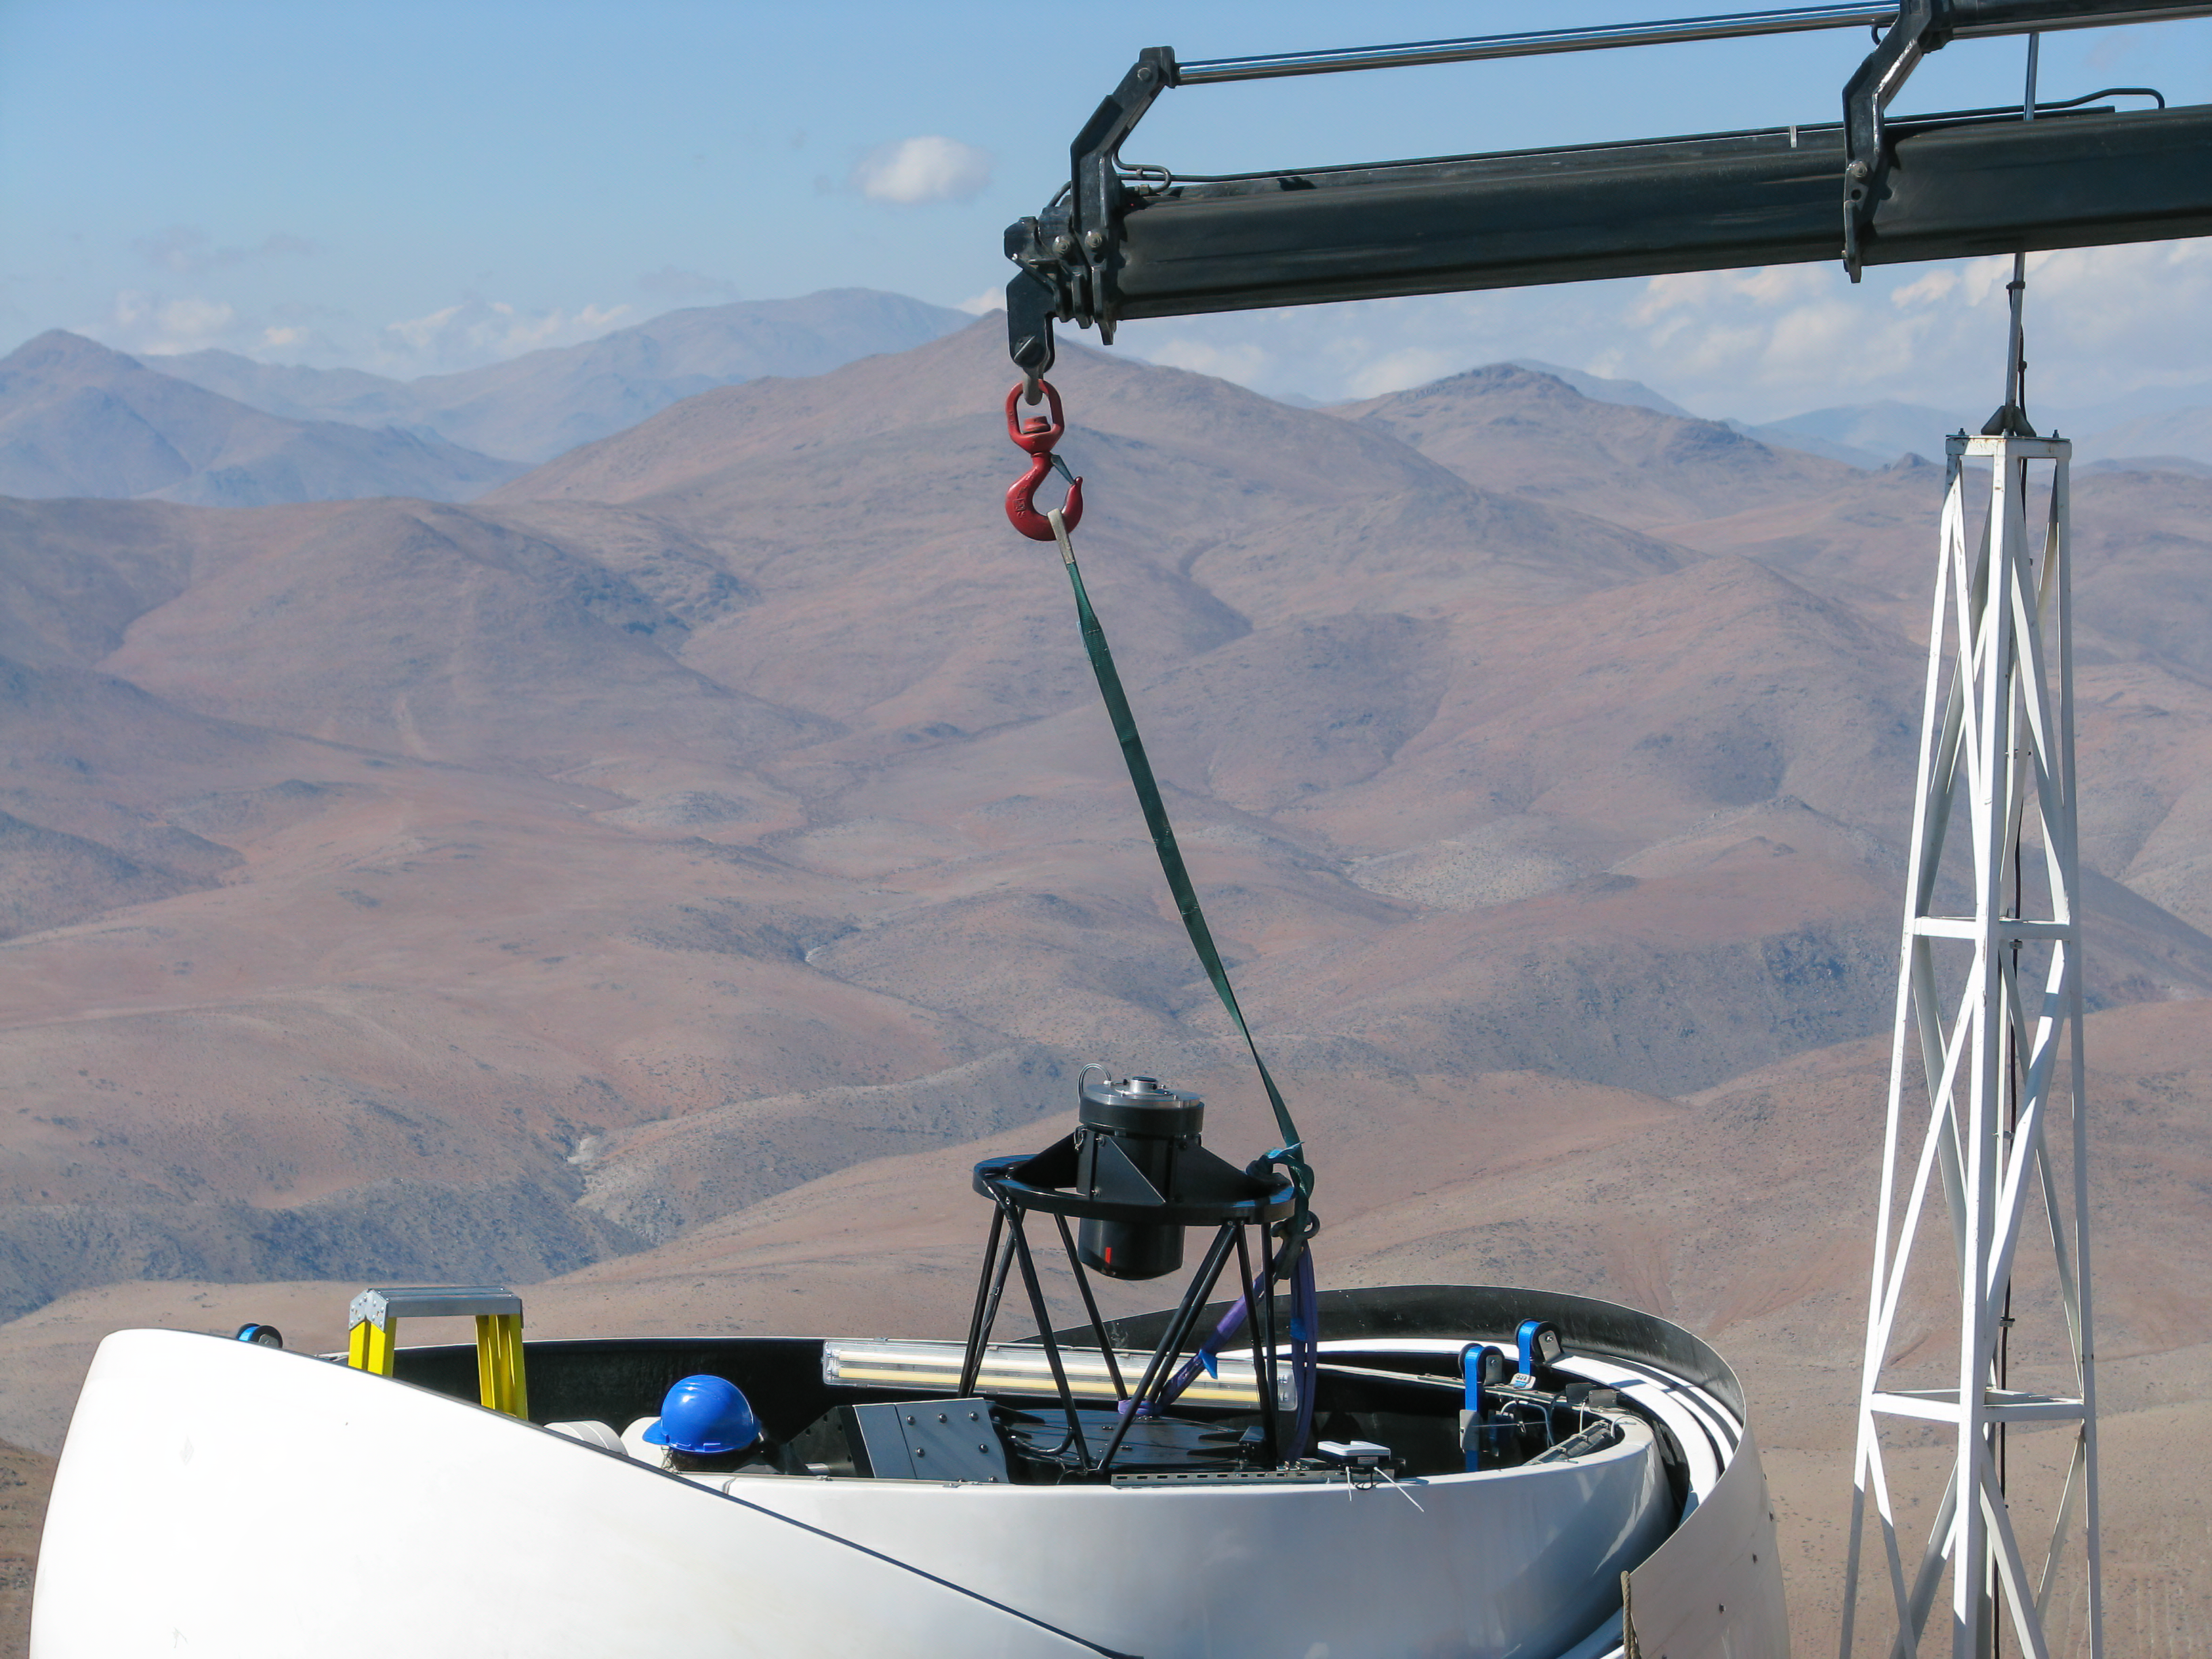

The Test-Bed Telescope 2 inside its dome during assembly

This picture shows the Test-Bed Telescope 2 inside its dome, right after it was positioned in place with the help of a crane, against the dramatic backdrop of the Atacama Desert. It is the clear, dark Atacama skies that make this location ideal for ground-based telescopes.

Credit: P. Sinclaire/ESO